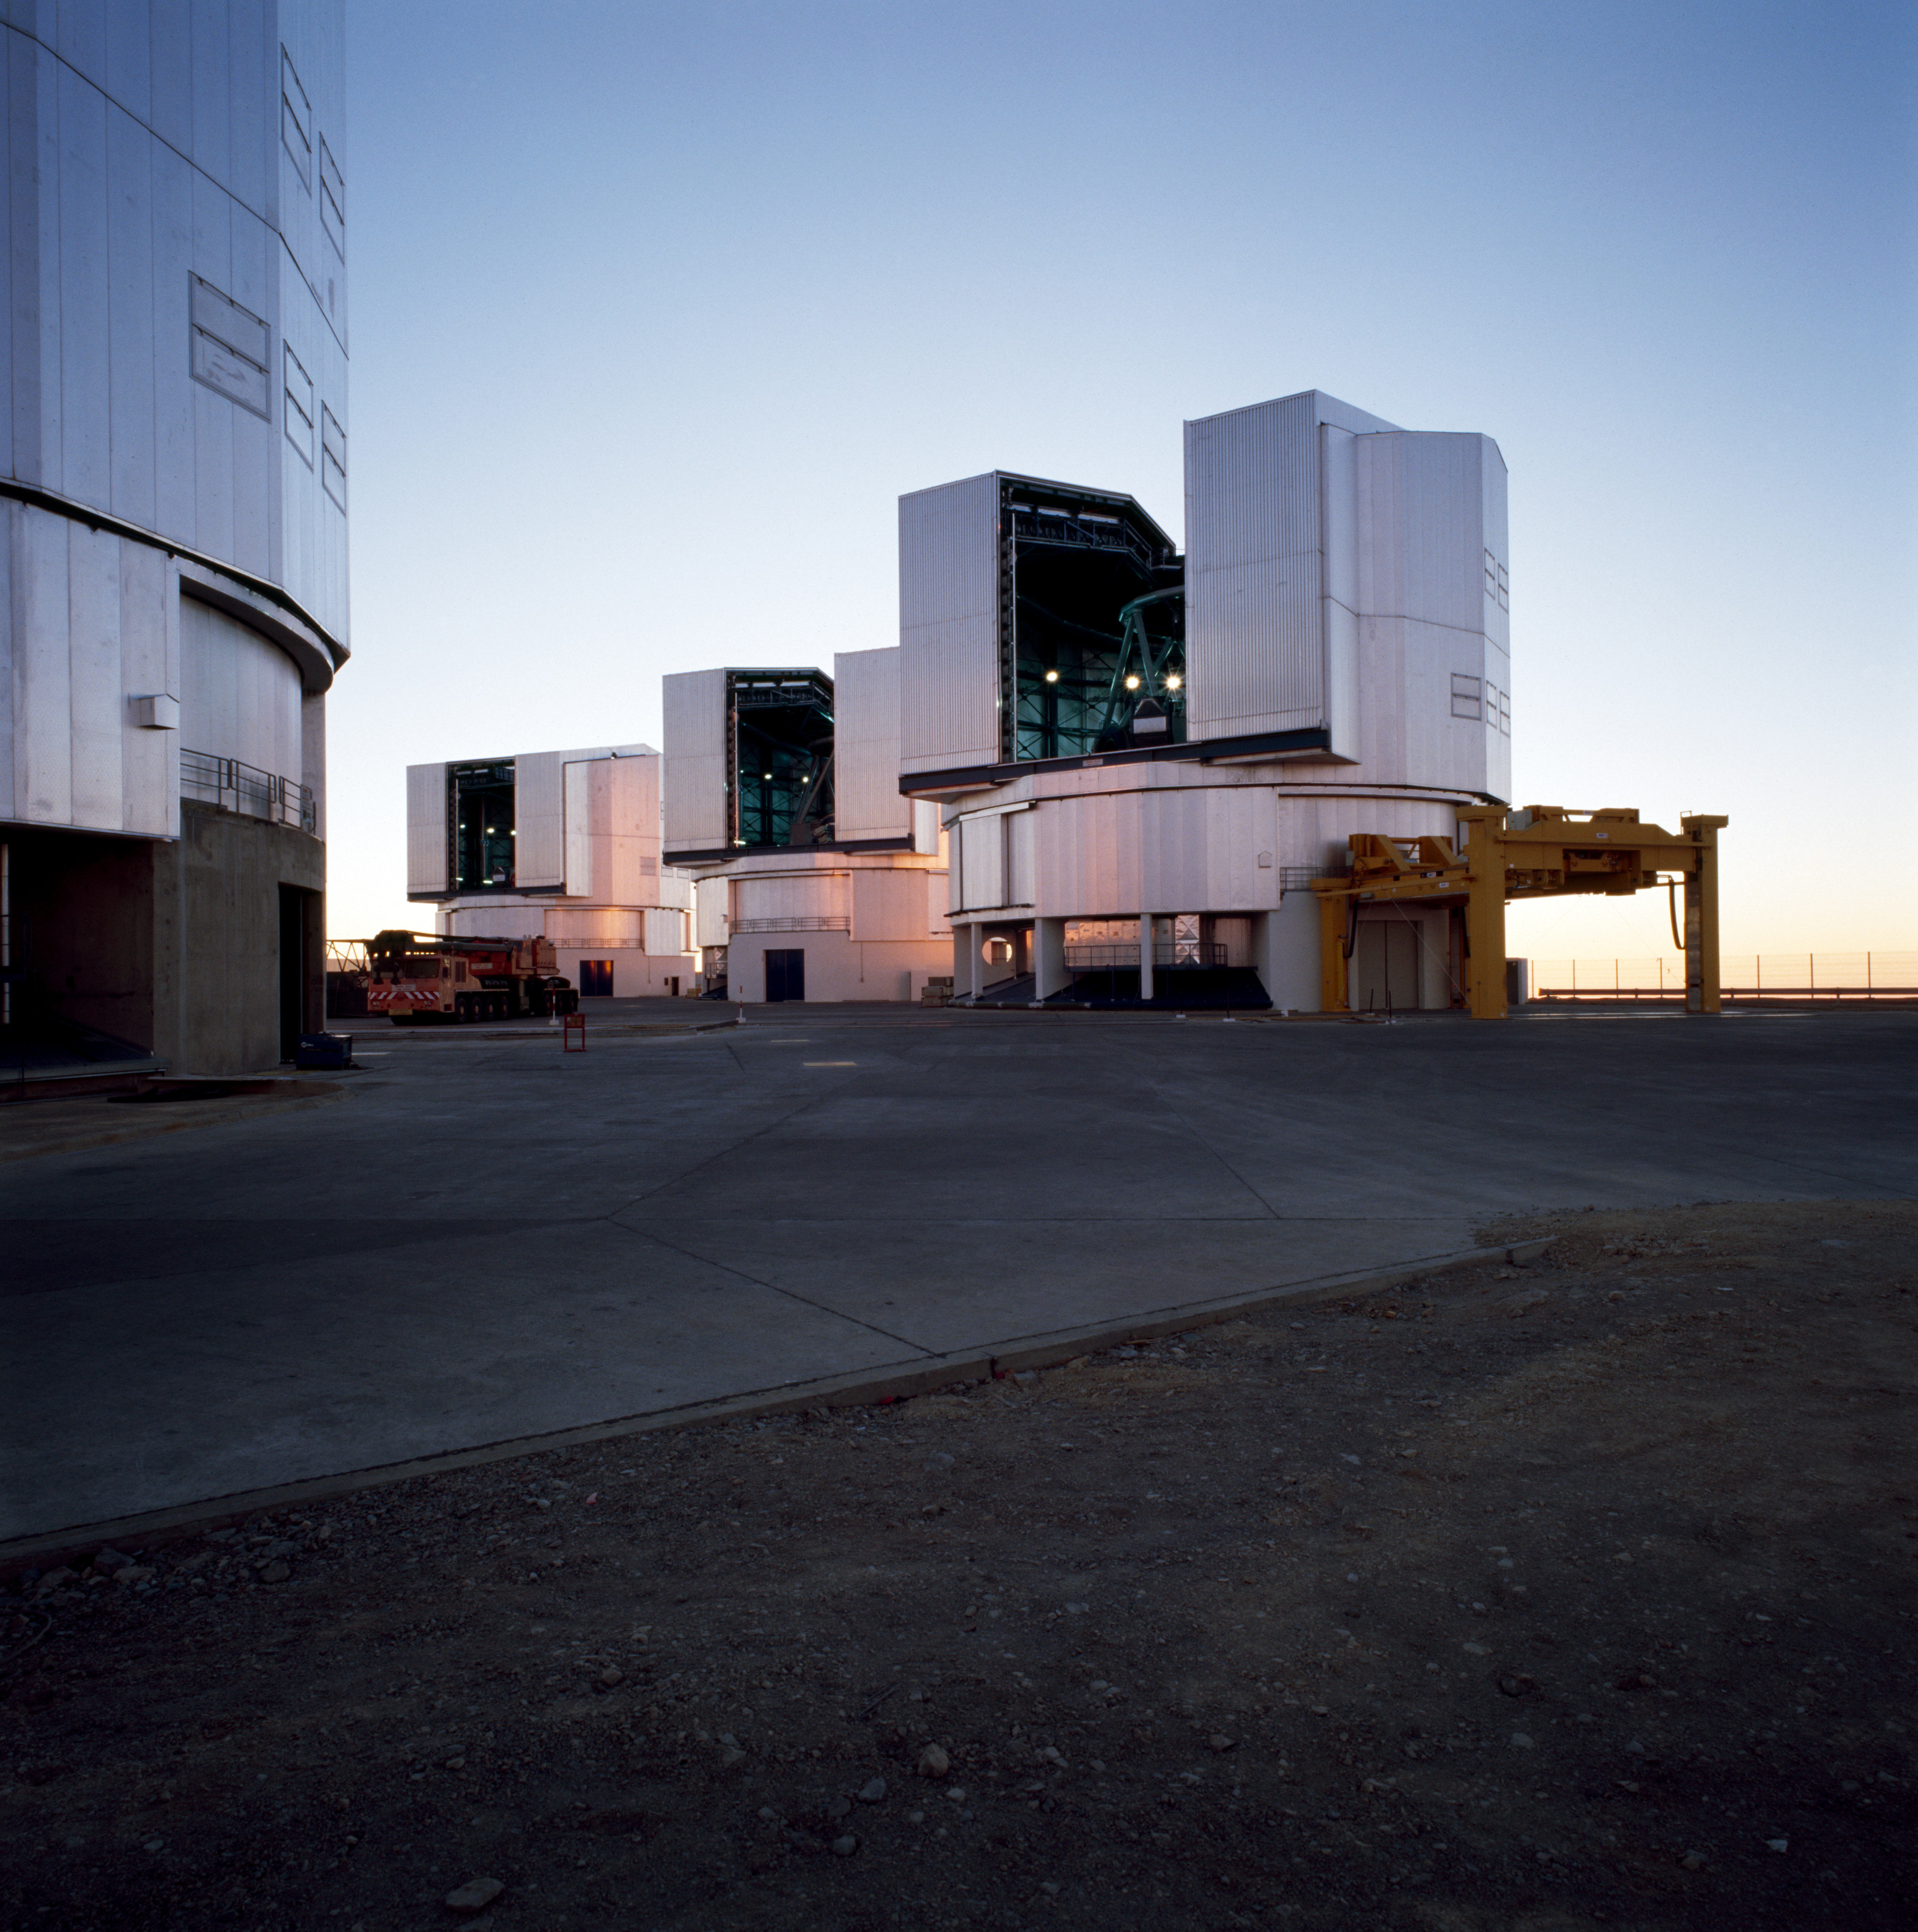

VLT platform

The Very Large Telescope platform at the Paranal Observatory in Chile in March 2000.

Credit: ESO